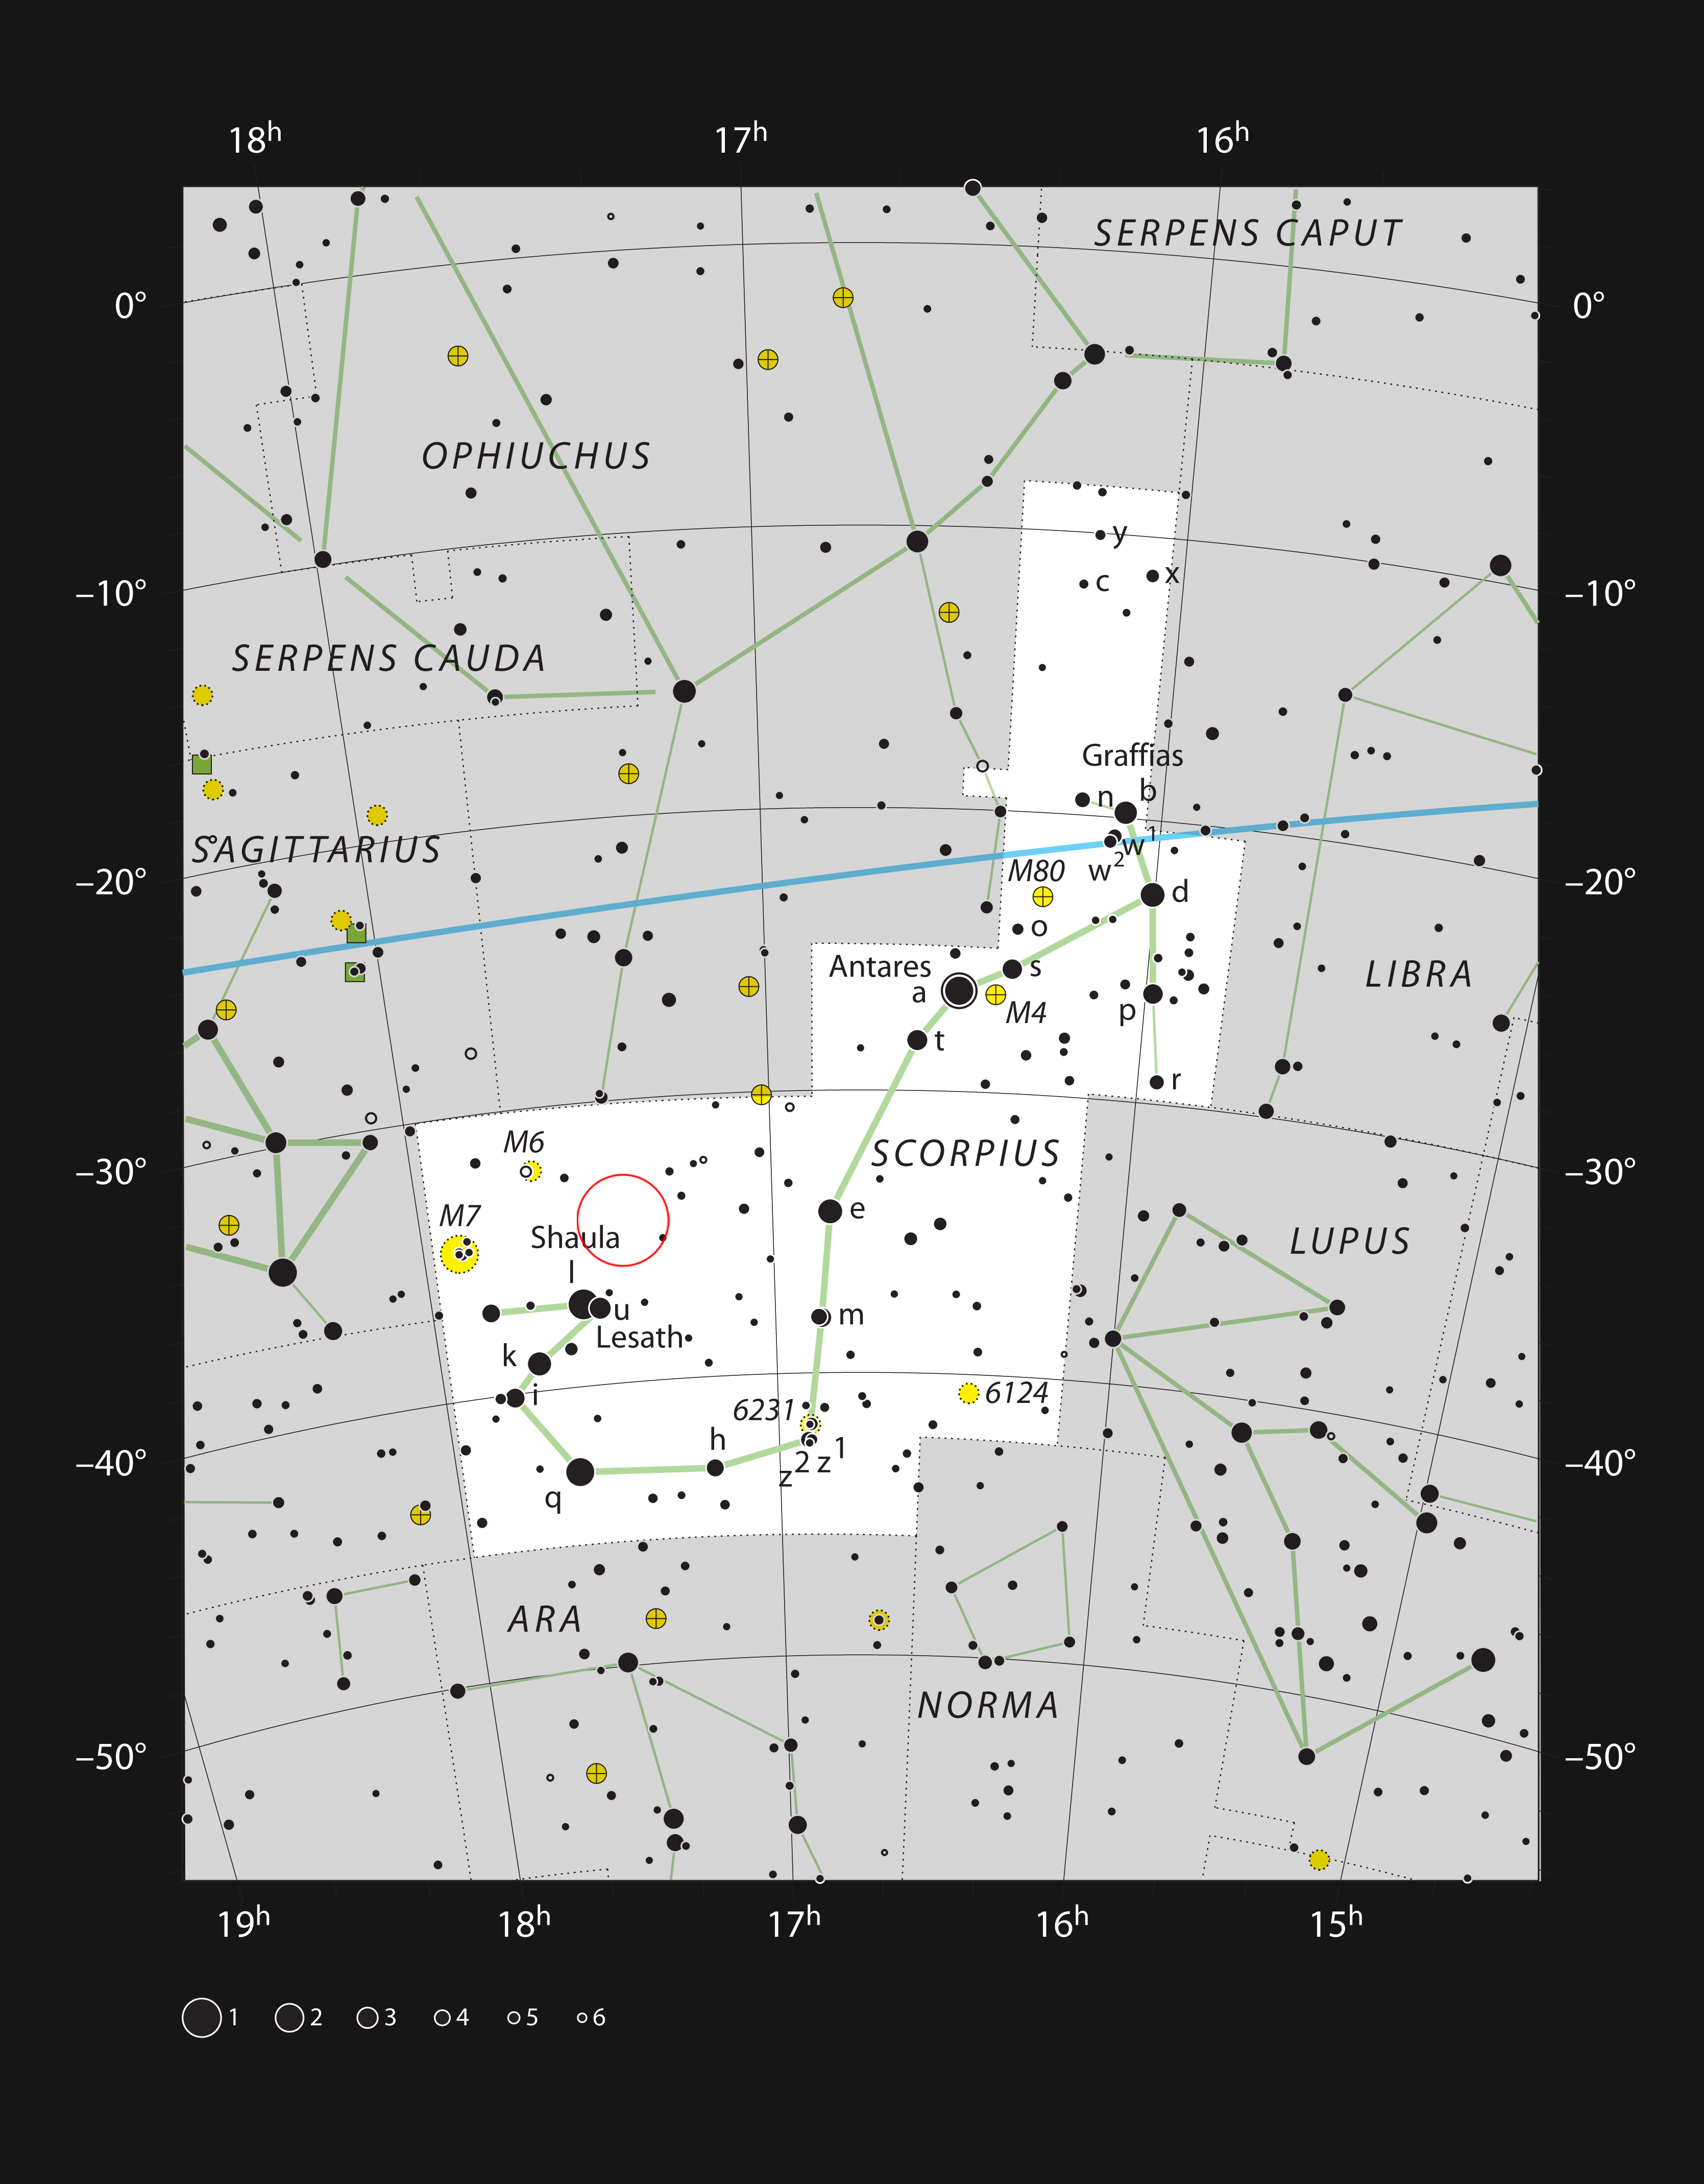

The stellar nursery NGC 6357 in the constellation of Scorpius

This chart shows the location of NGC 6357 in the constellation of Scorpius (The Scorpion). This map shows most of the stars visible to the unaided eye under good conditions, and NGC 6357 itself is highlighted with a red circle on the image. Although this stellar nursery is prominent in images it is faint visually and needs a large telescope for a good view.

Credit: ESO, IAU and Sky & Telescope